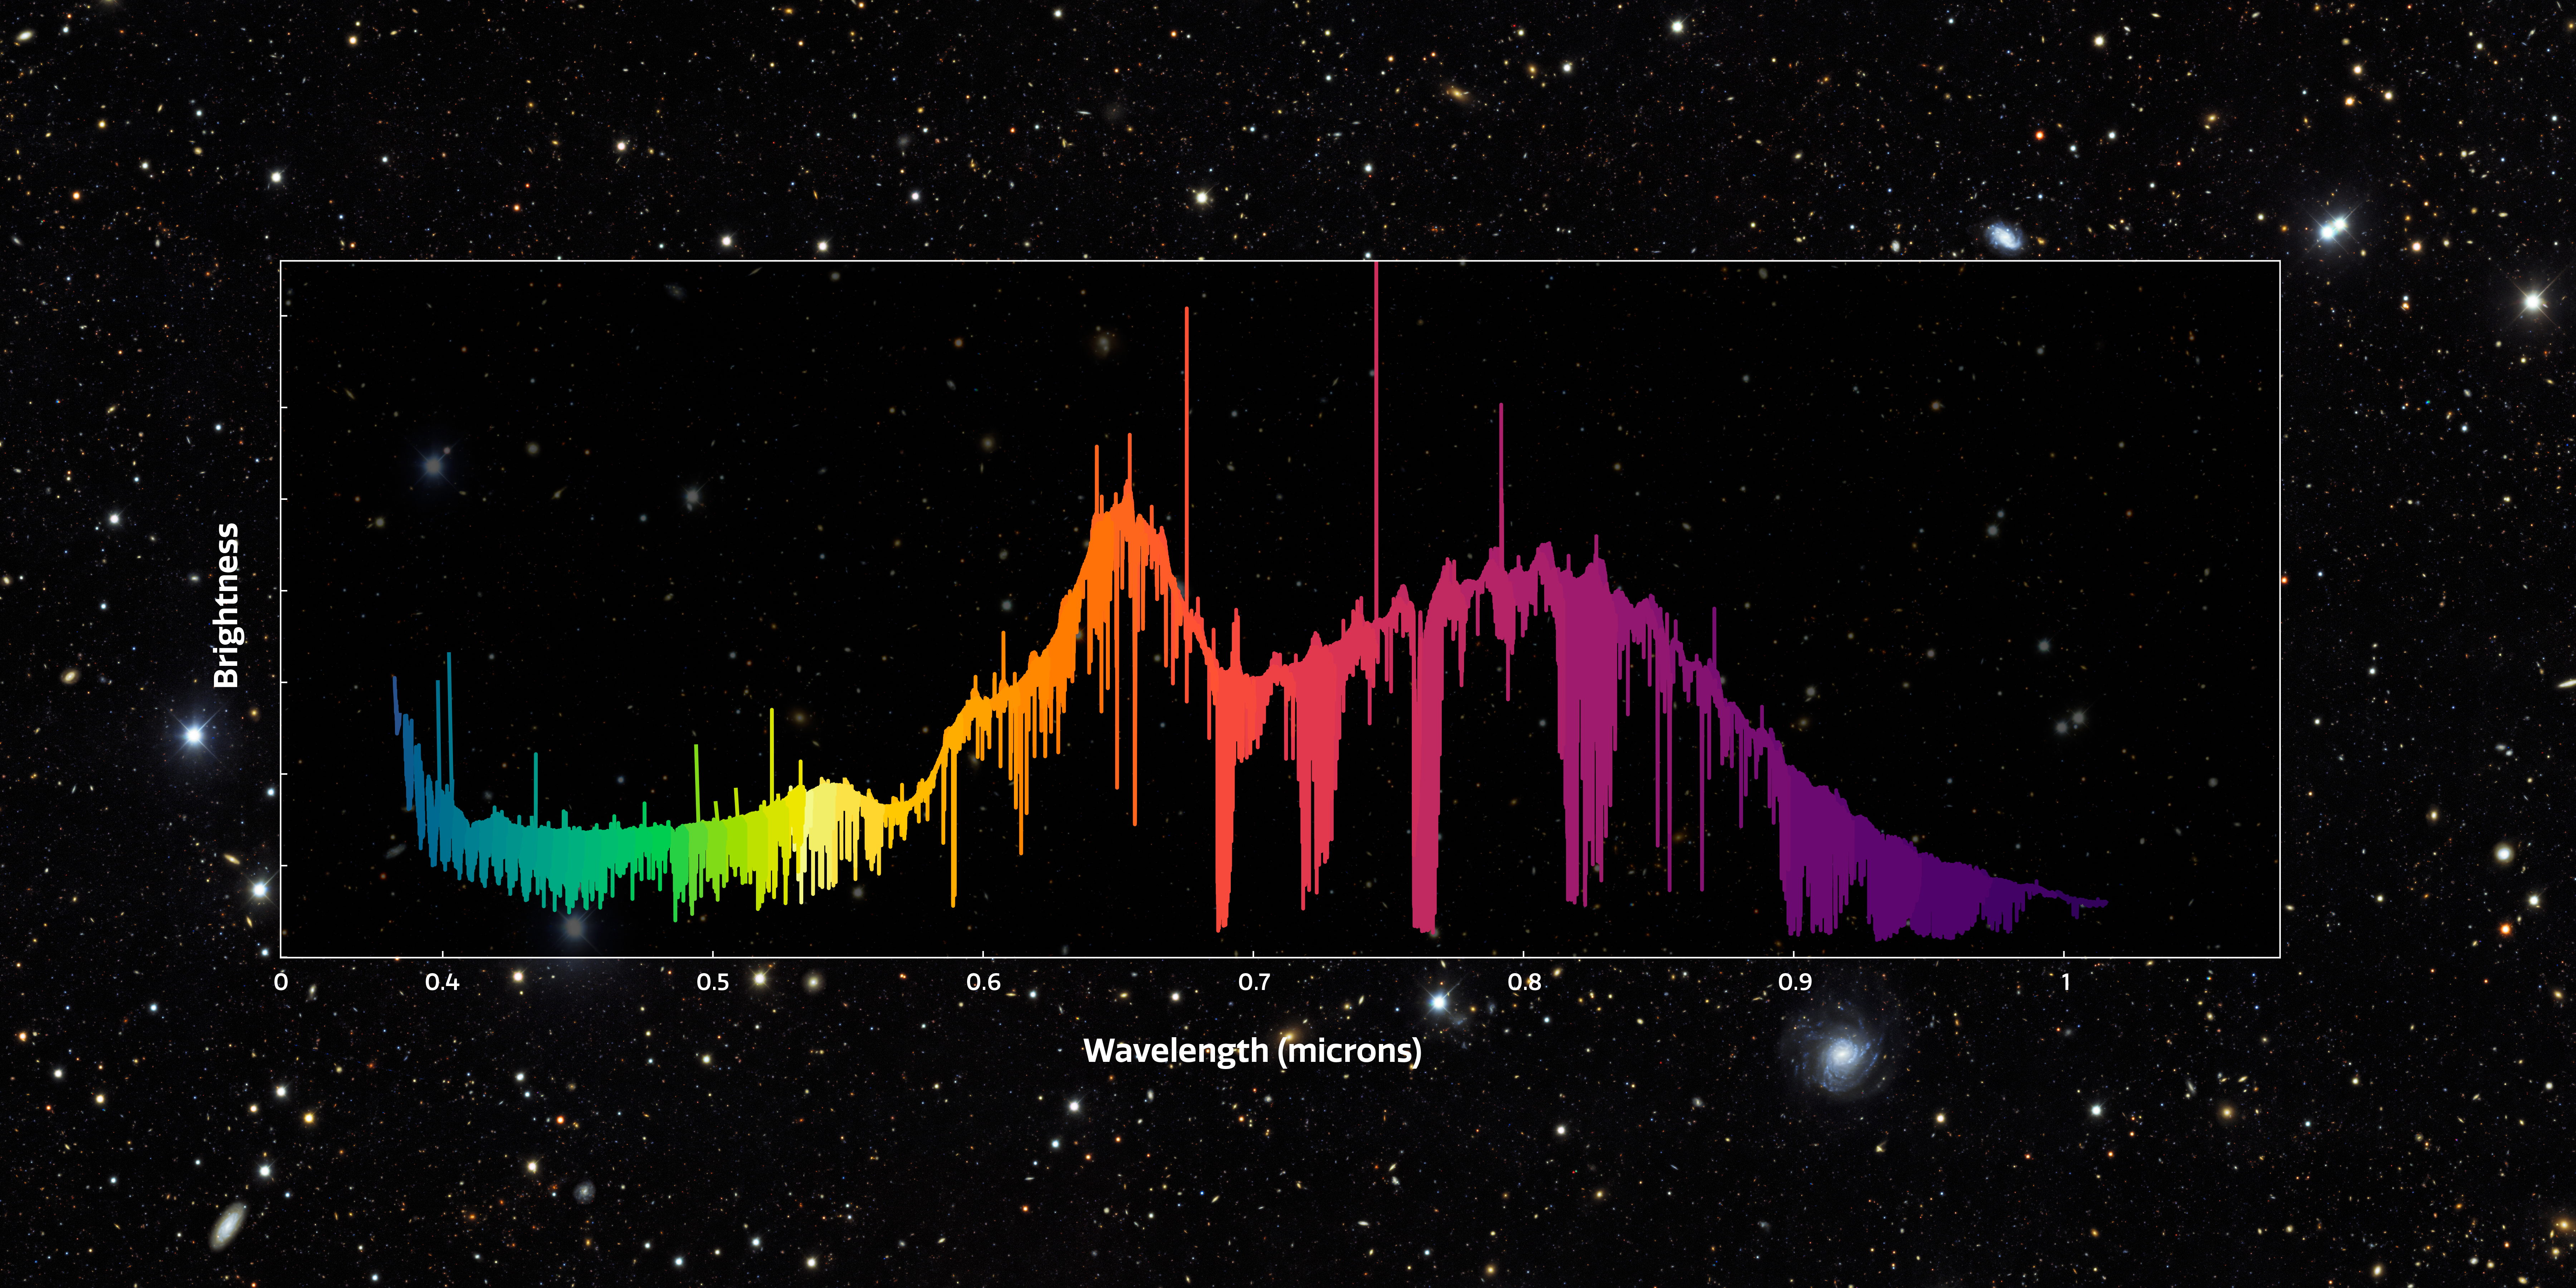

The full GHOST spectrum

The image shows a representation of the full GHOST spectrum of HD 222925, a remarkably bright, chemically complex star. This star is a prime example of the type of object that GHOST will investigate. The spectrum measures light from around 350 nm to around 1015 nm. Light that is ‘bluer’ than 380 nm is ultraviolet and is invisible to our eyes. Light that is ‘redder’ than around 750 nm is infrared and is also invisible to our eyes.

The wiggly line represents the data measured revealing detailed information about the star's chemical composition.

Credit: International Gemini Observatory/NOIRLab/NSF/AURA/GHOST Consortium